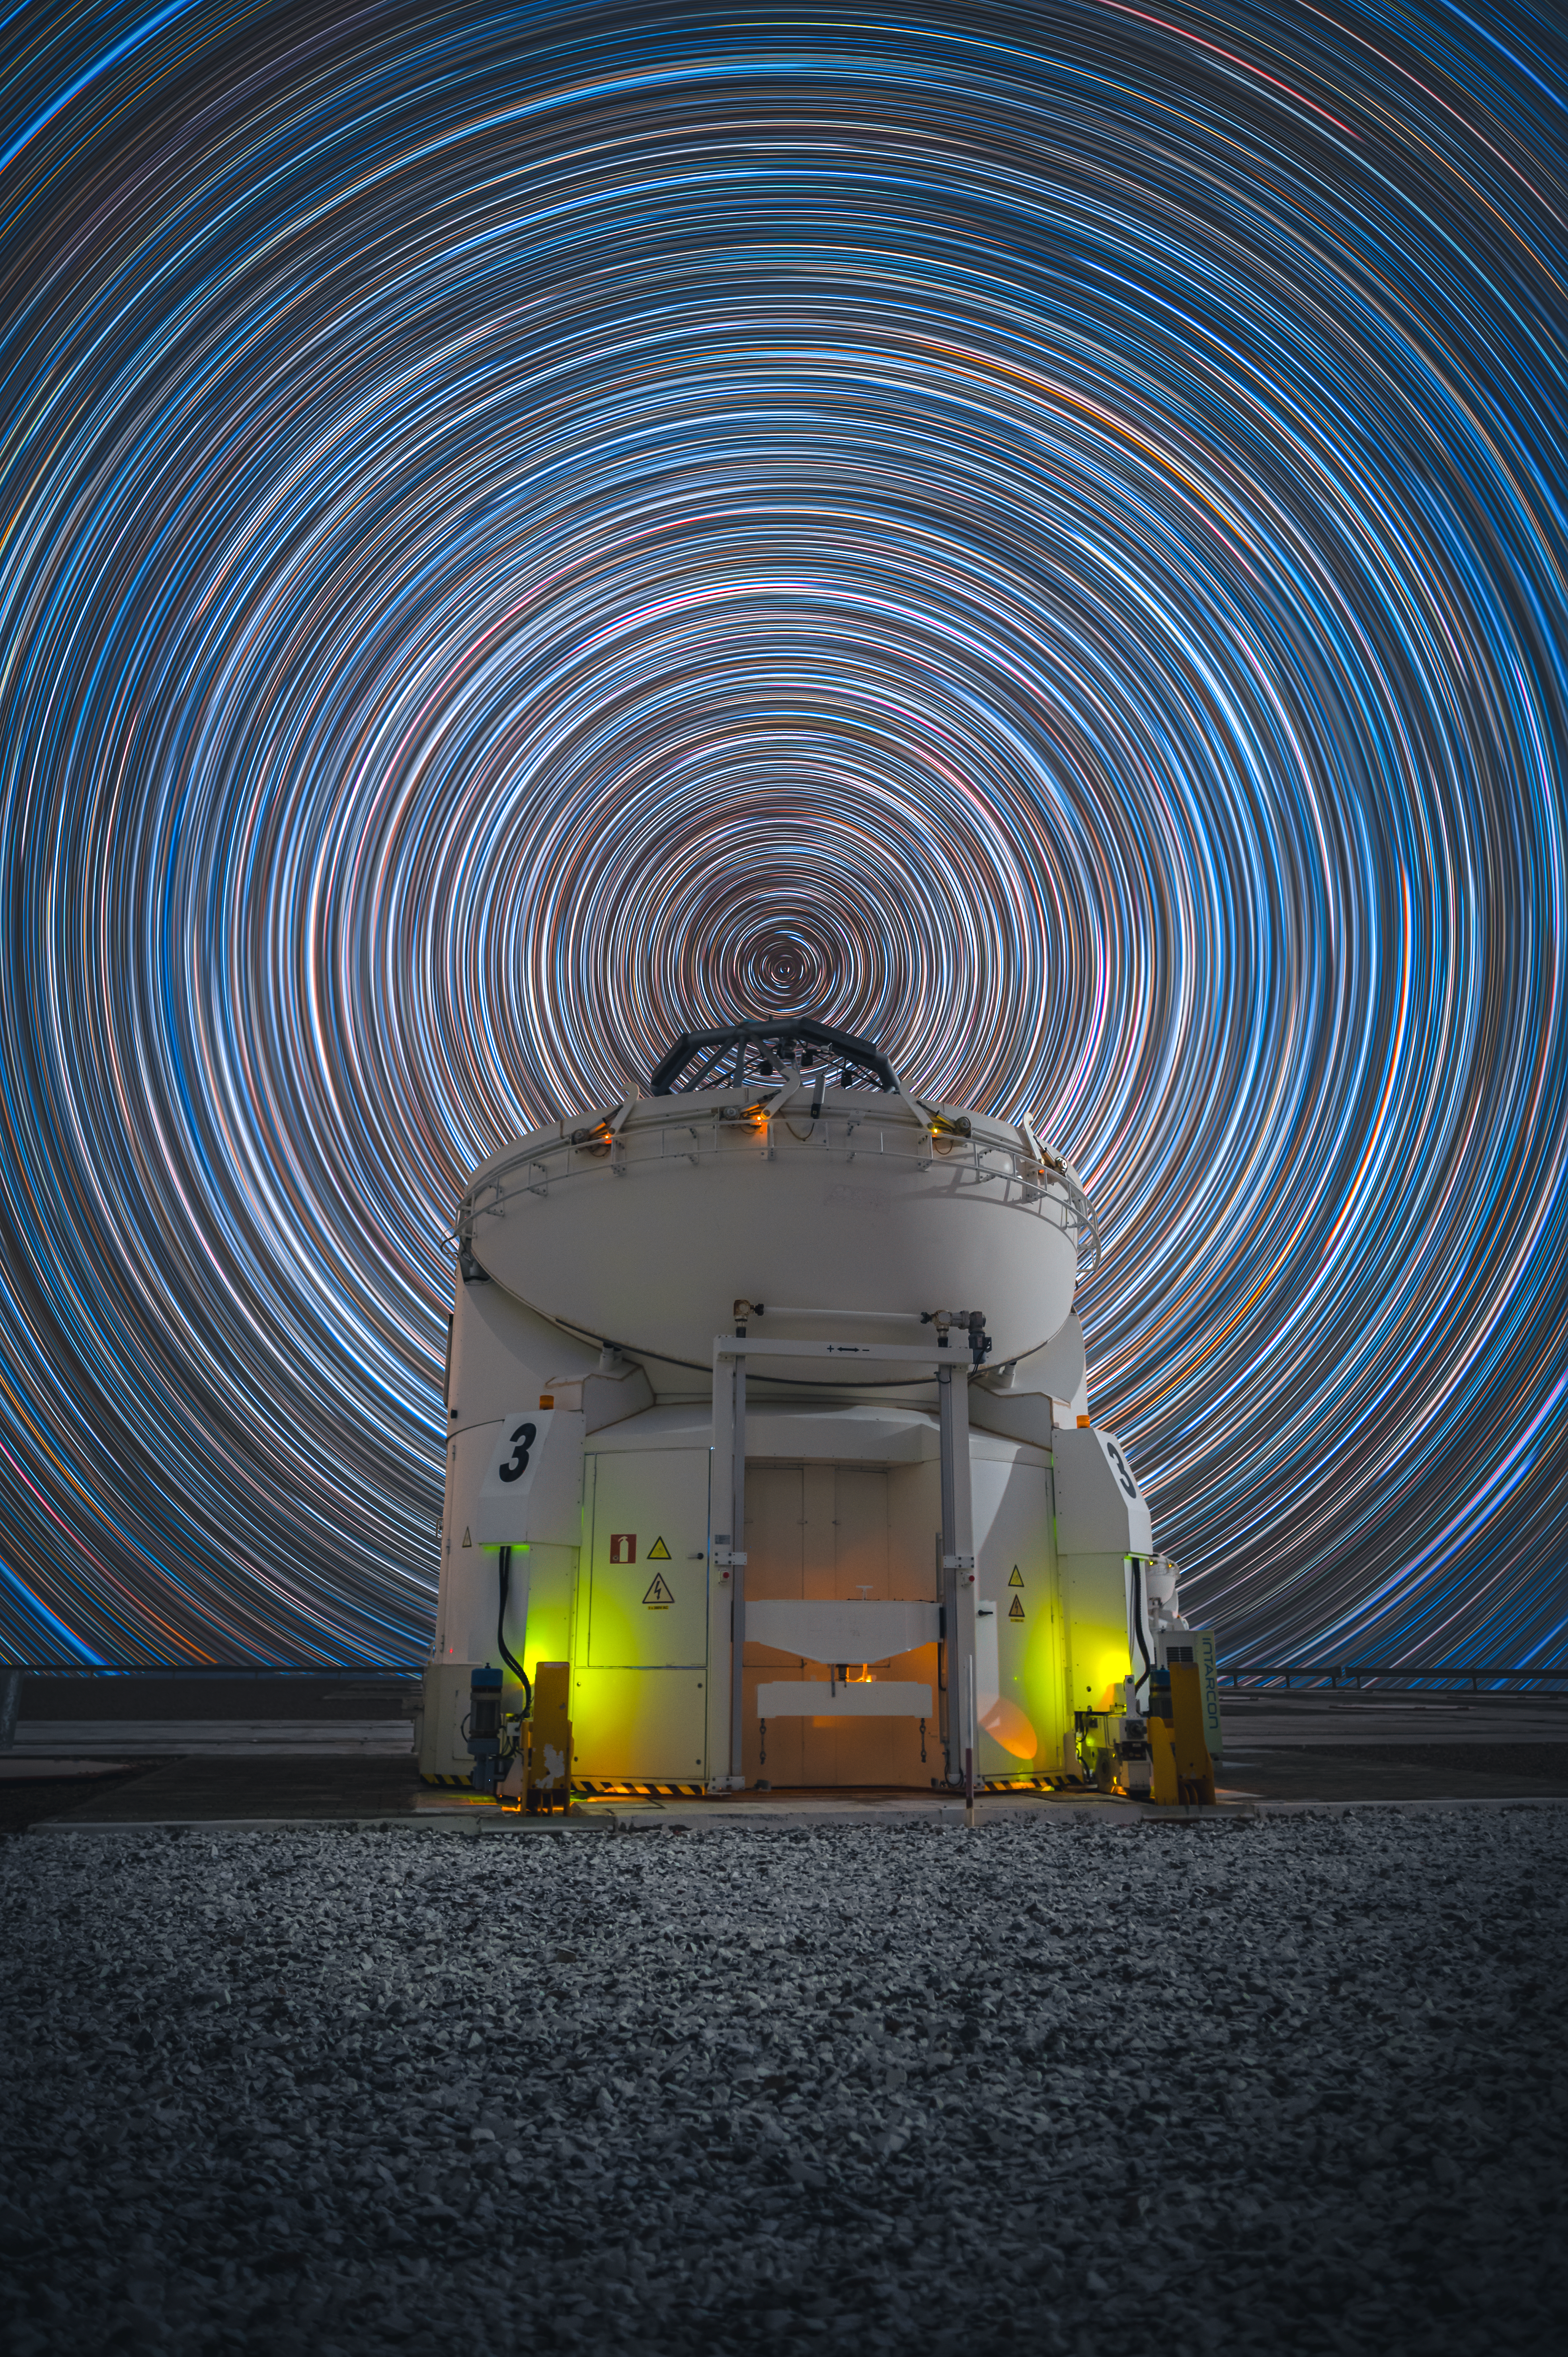

A hypnotising view of Paranal

“I couldn't believe I was photographing a circumpolar startrail in Paranal; without a doubt, one of the most incredible experiences I've had as a photographer,” says Osvaldo Castillo, the Chilean astrophotographer responsible for this stunning Picture of the Week.

This circular motion of the stars is caused by the rotation of the Earth around its axis. The point at which Earth's rotation axis extends to in the sky is called a celestial pole, which in today's image is the centre around which all these stars seem to move or trail — hence, the name circumpolar startrail.

Osvaldo was able to capture this hypnotising motion at ESO’s Paranal Observatory in Chile. With the tip of one of the Auxiliary Telescopes almost perfectly aligning with the southern celestial pole, it seems as if the sky revolves around the telescope, making it the centre of attention.

But capturing these circular startrails is no easy task. Multiple images must be taken over several hours with a long exposure time — a slight misalignment can completely ruin the outcome, as the final trails are only visible when the individual images come together. And since the telescope moves as it points to different locations, different shots need to be taken for the foreground and background. Osvaldo explains that he took “almost 300 images and you can't see the result immediately. Fortunately, the calculation and orientation to the South were accurate." Lucky for us! We now get to enjoy this mesmerizing Picture of the Week.

Credit: O. Castillo/ESO